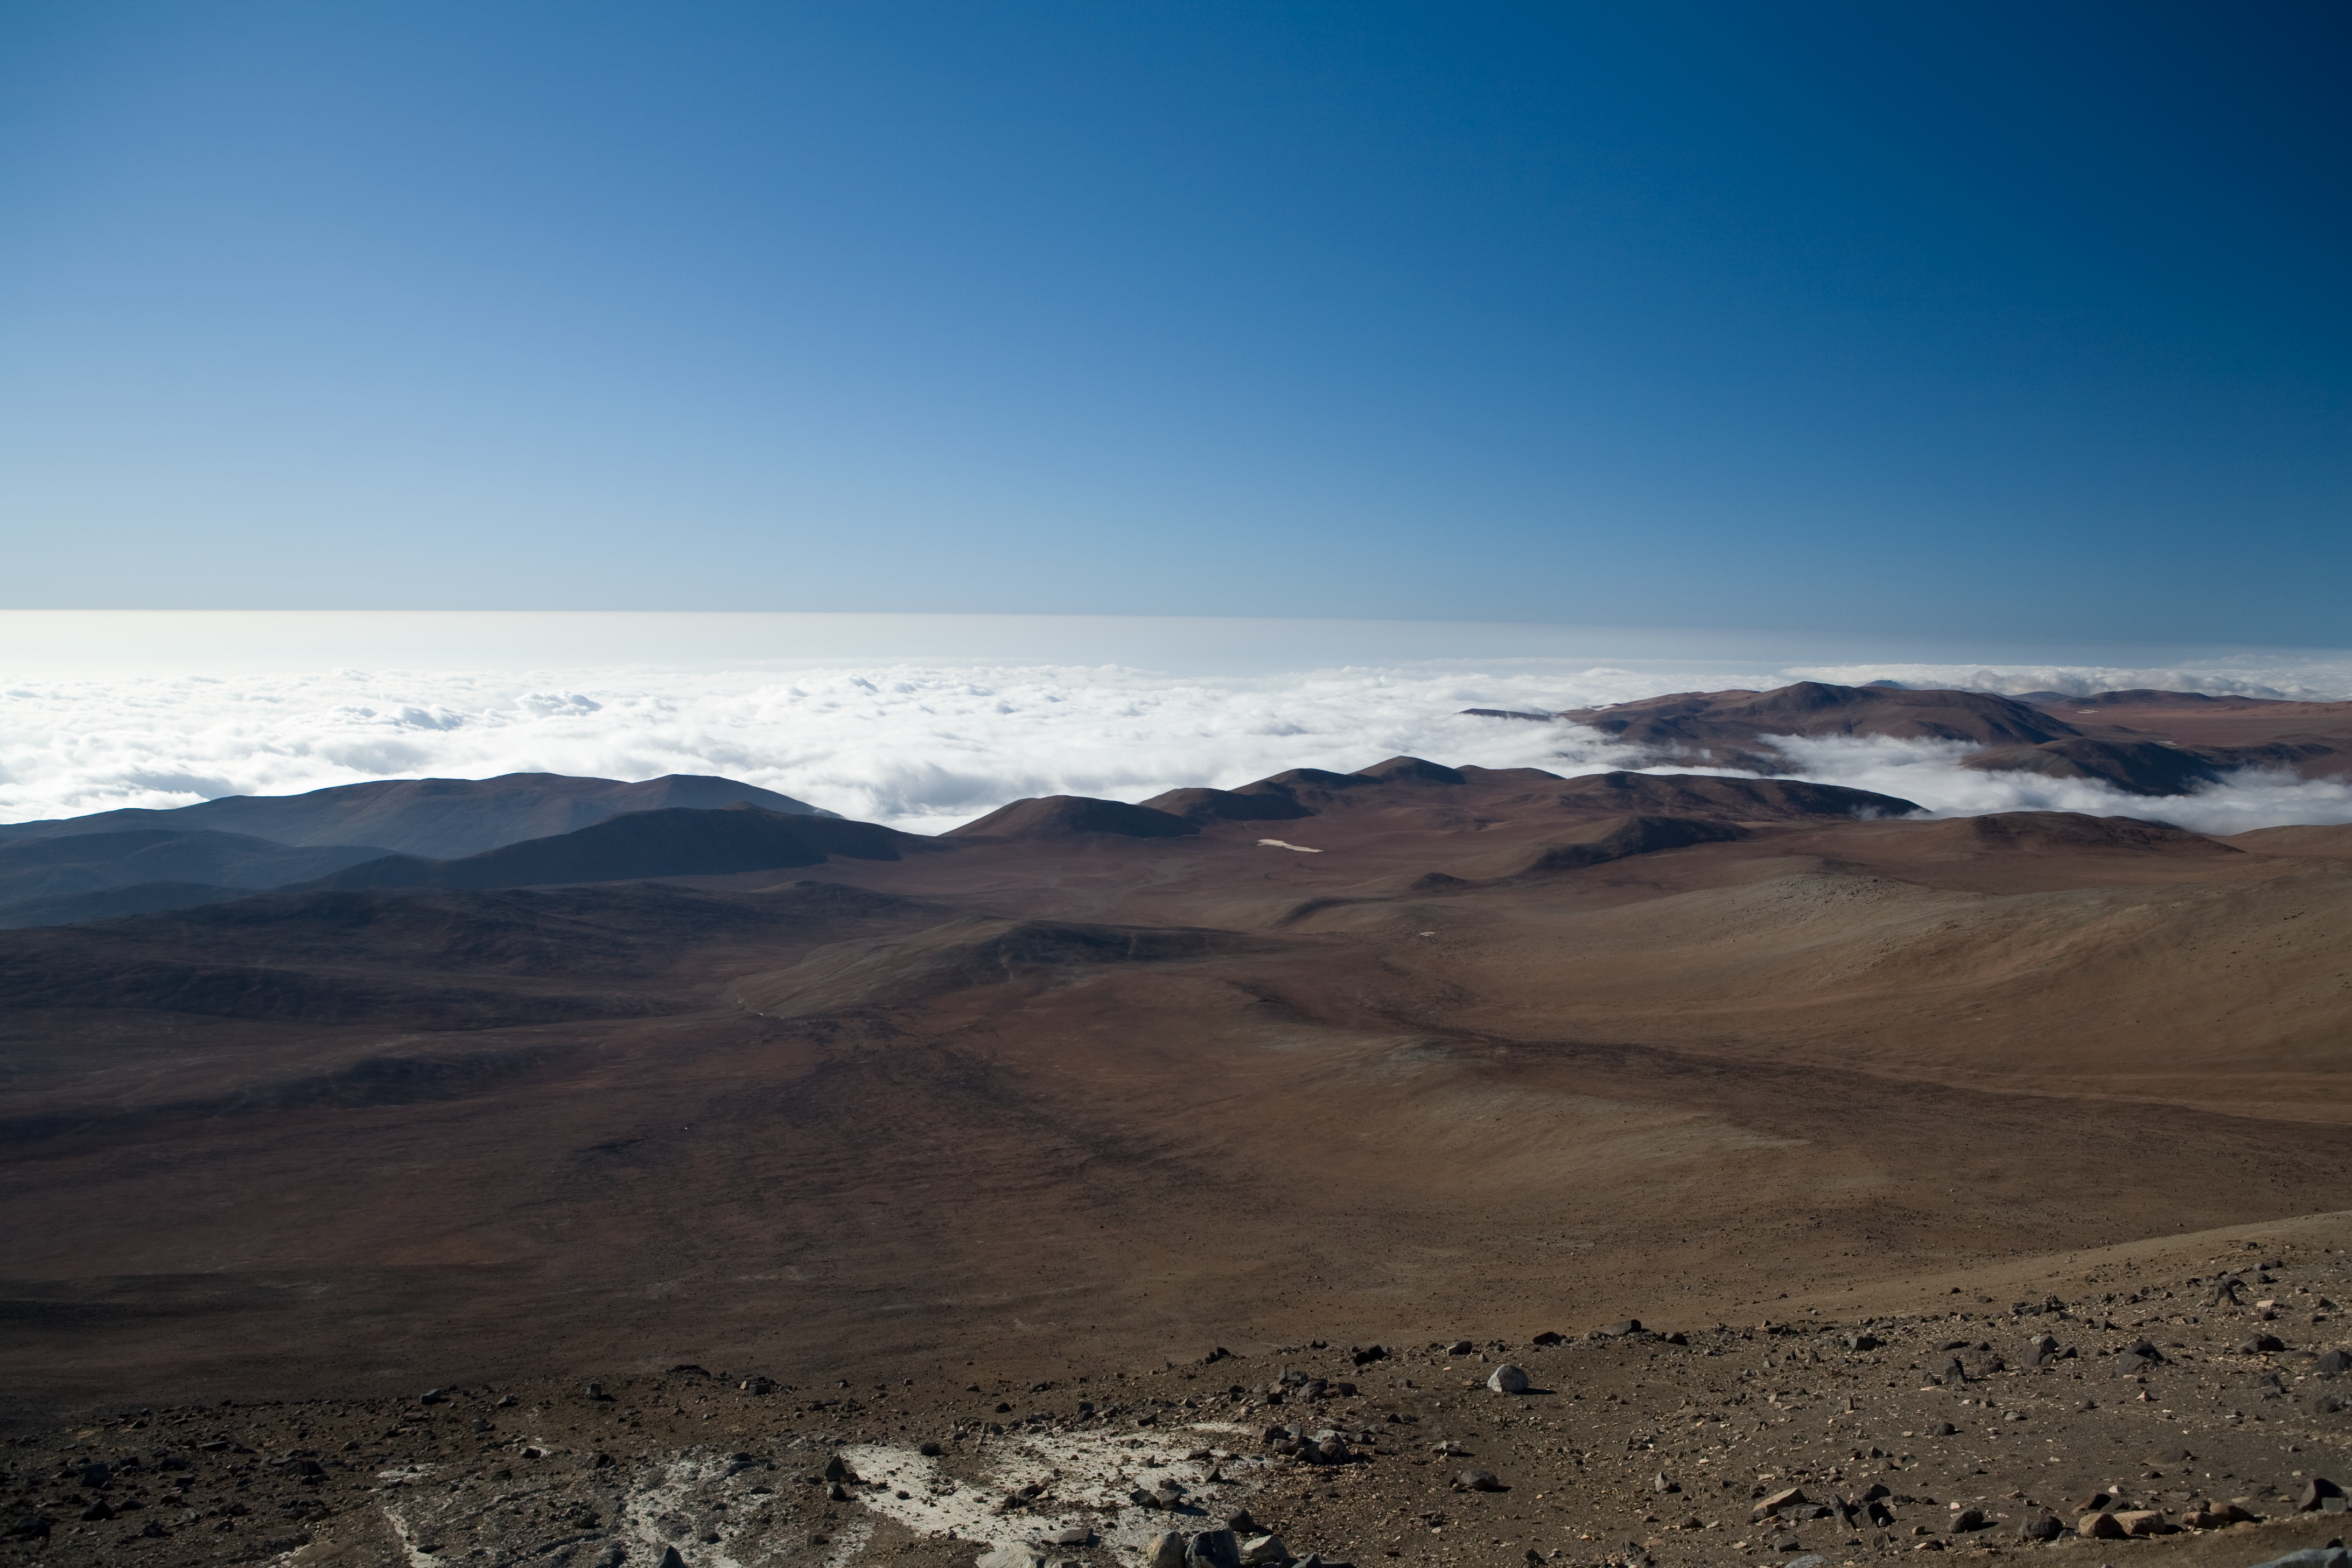

View over the Pacific

Looking from Paranal Observatory towards the Pacific Ocean one often sees the costal cloud layer covering the ocean.

Credit: ESO/H.H.Heyer